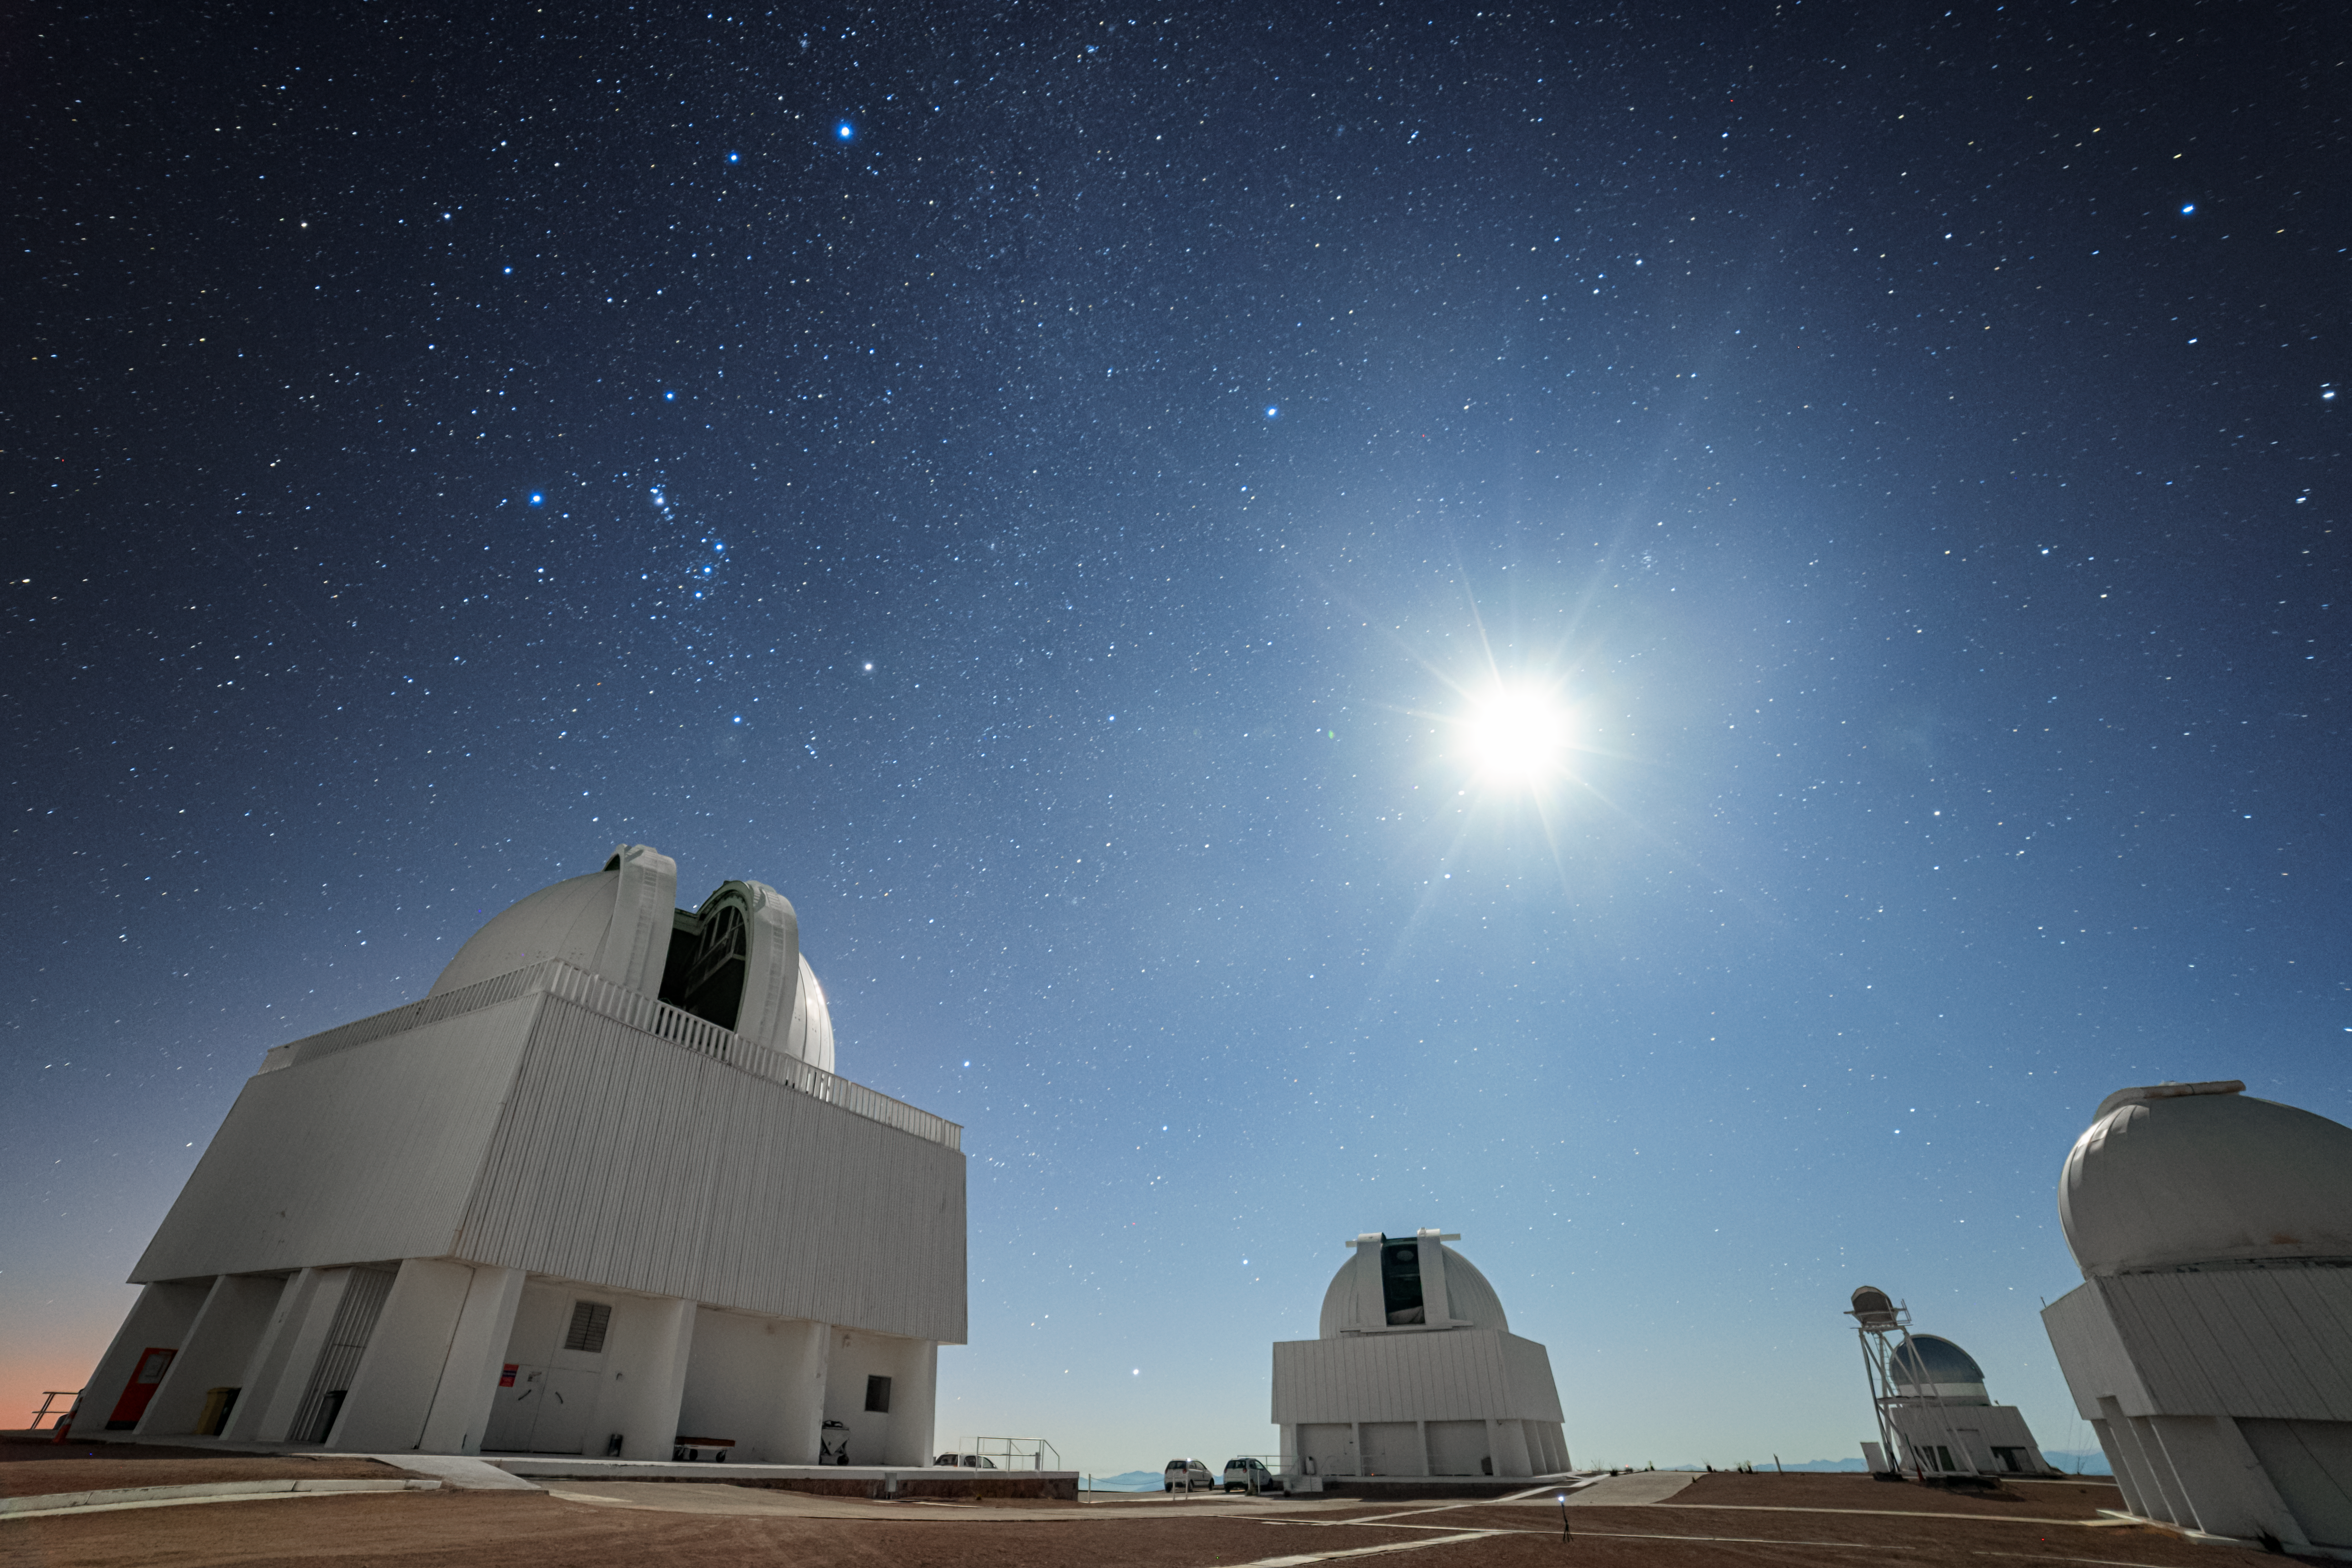

Moonlight Over the CTIO

The Moon illuminates the domes of NSF Cerro Tololo Inter-American Observatory in Chile, casting a bright glow across the landscape beneath a sky filled with stars.

Credit: CTIO/NOIRLab/NSF/AURA/P. Horálek (Institute of Physics in Opava)